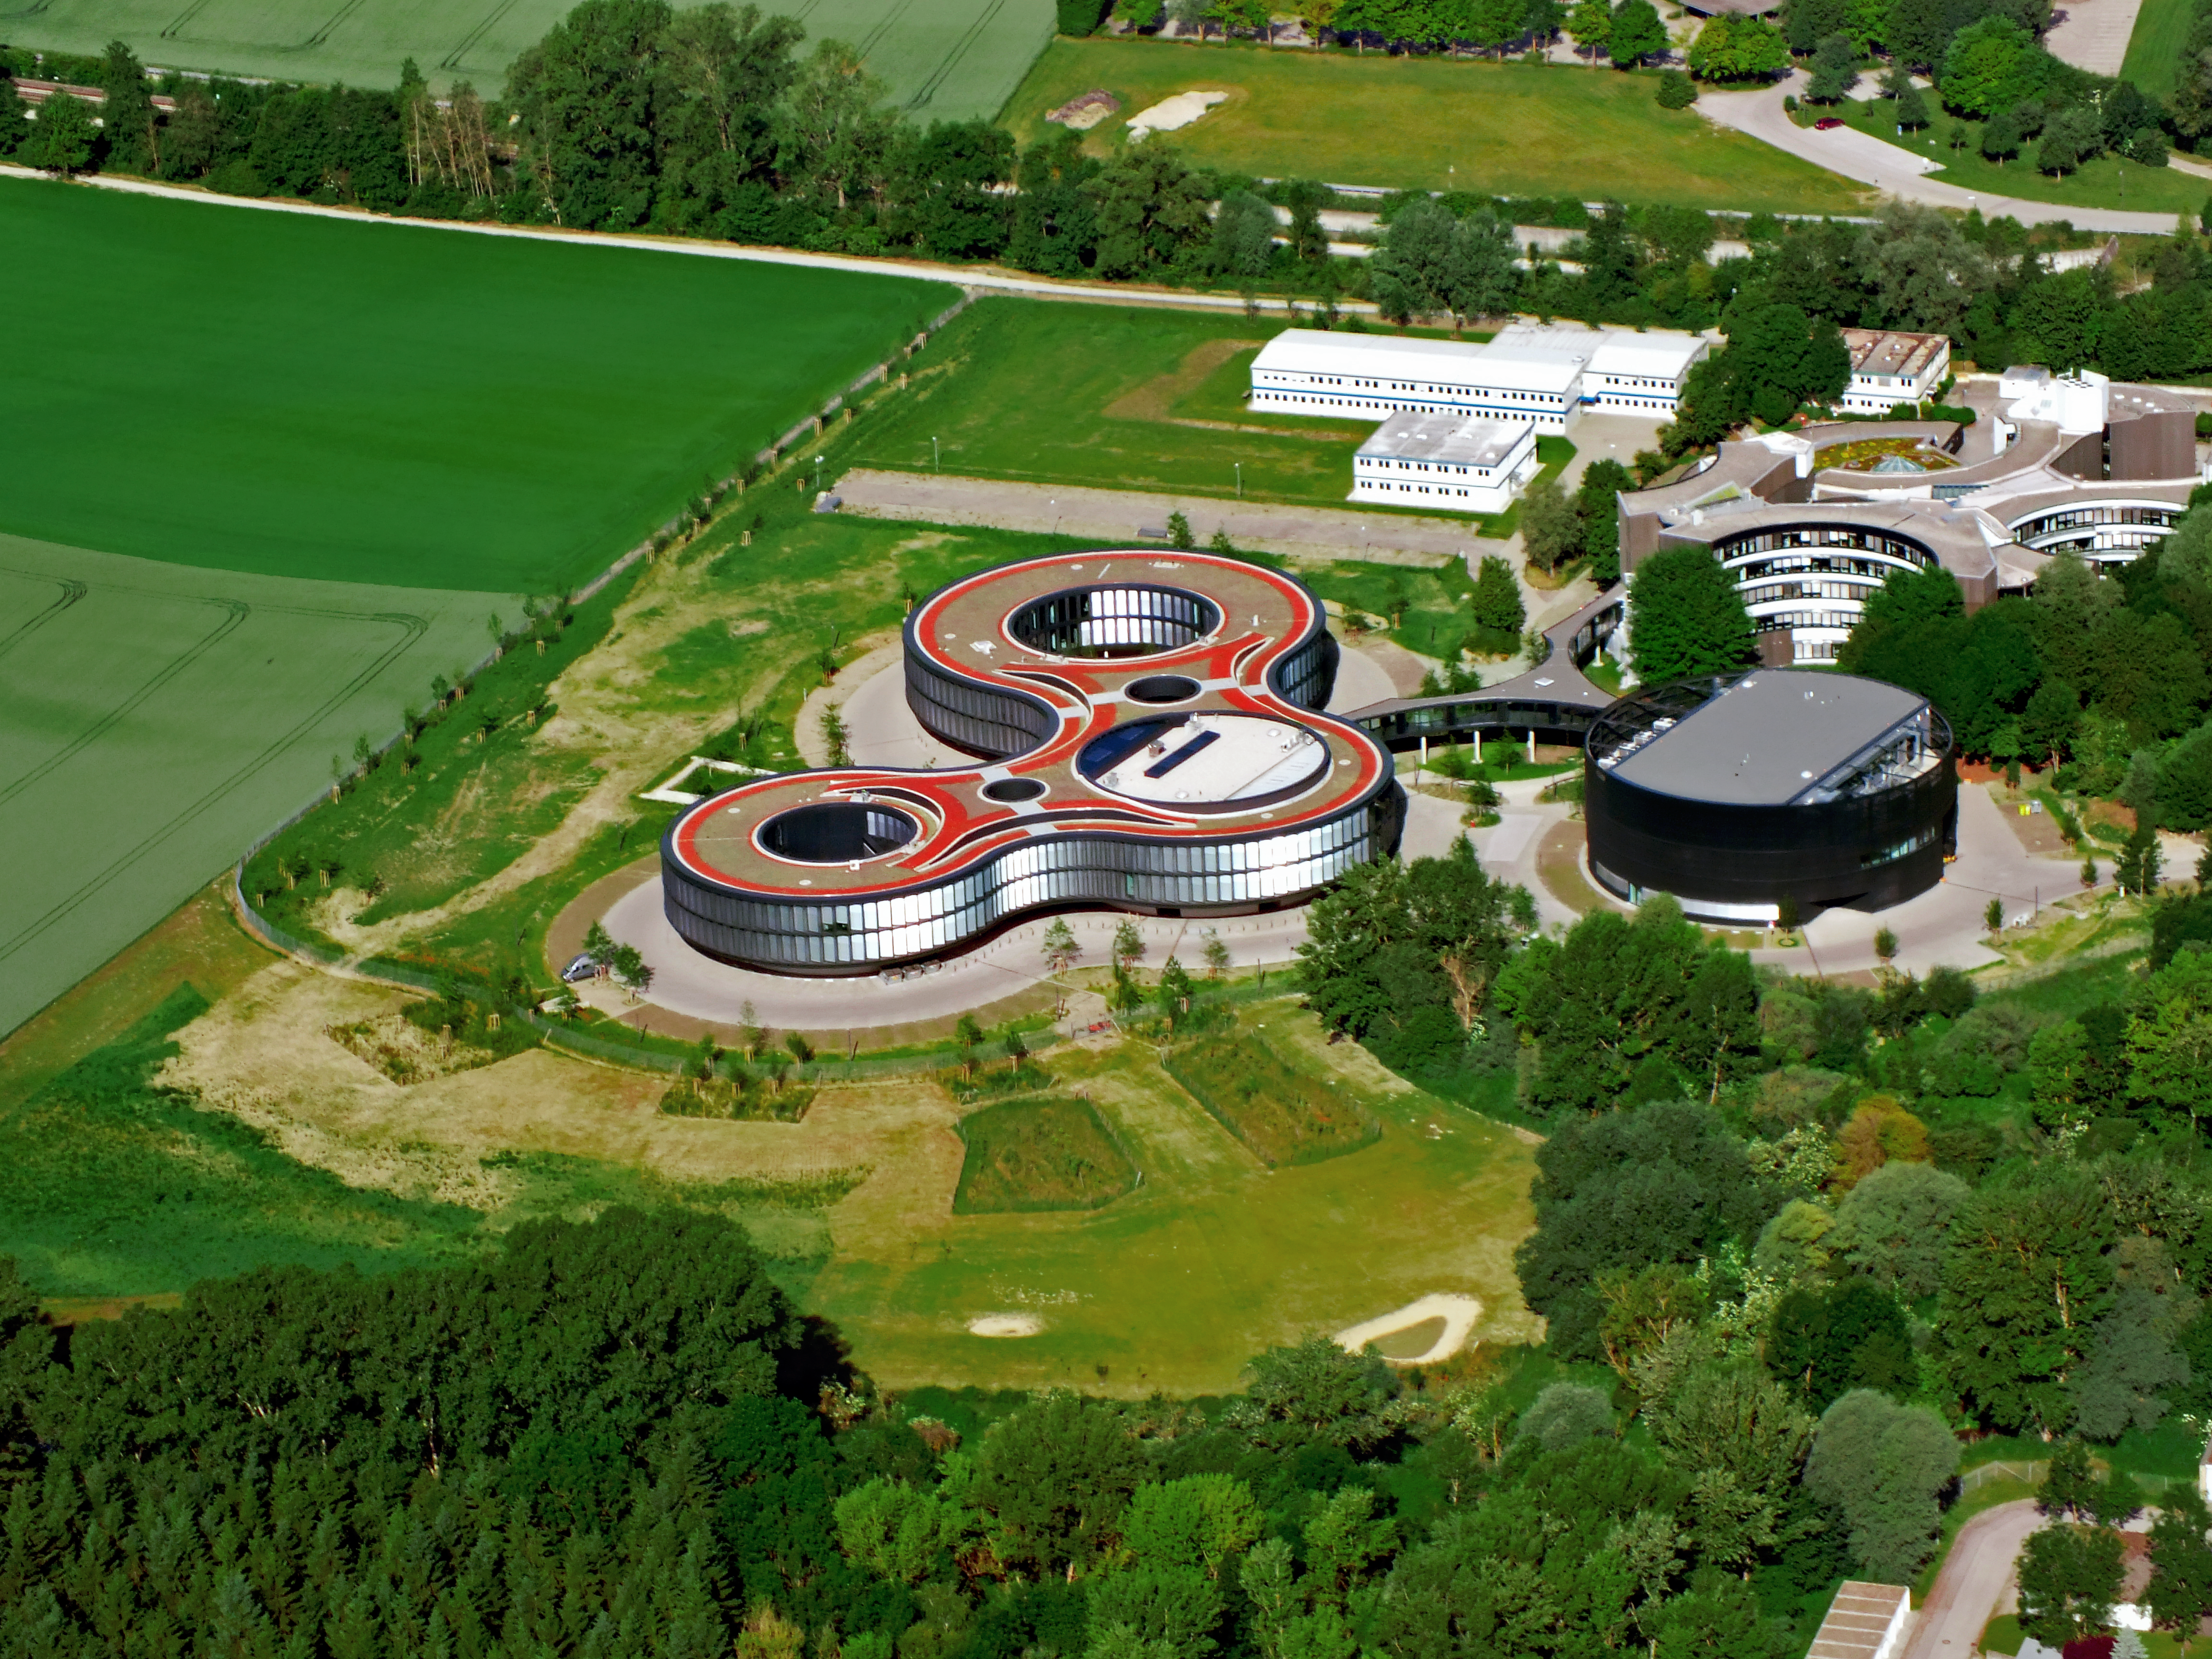

ESO Headquarters seen from above

The ESO Headquarters in Garching, Germany, seen from above. The old building, the extension offices and the new technical building are all visible. The area which now hosts the white barracks on the top right will be the future site of the ESO Supernova Planetarium & Visitor Centre.

Credit: ESO/E. Graf